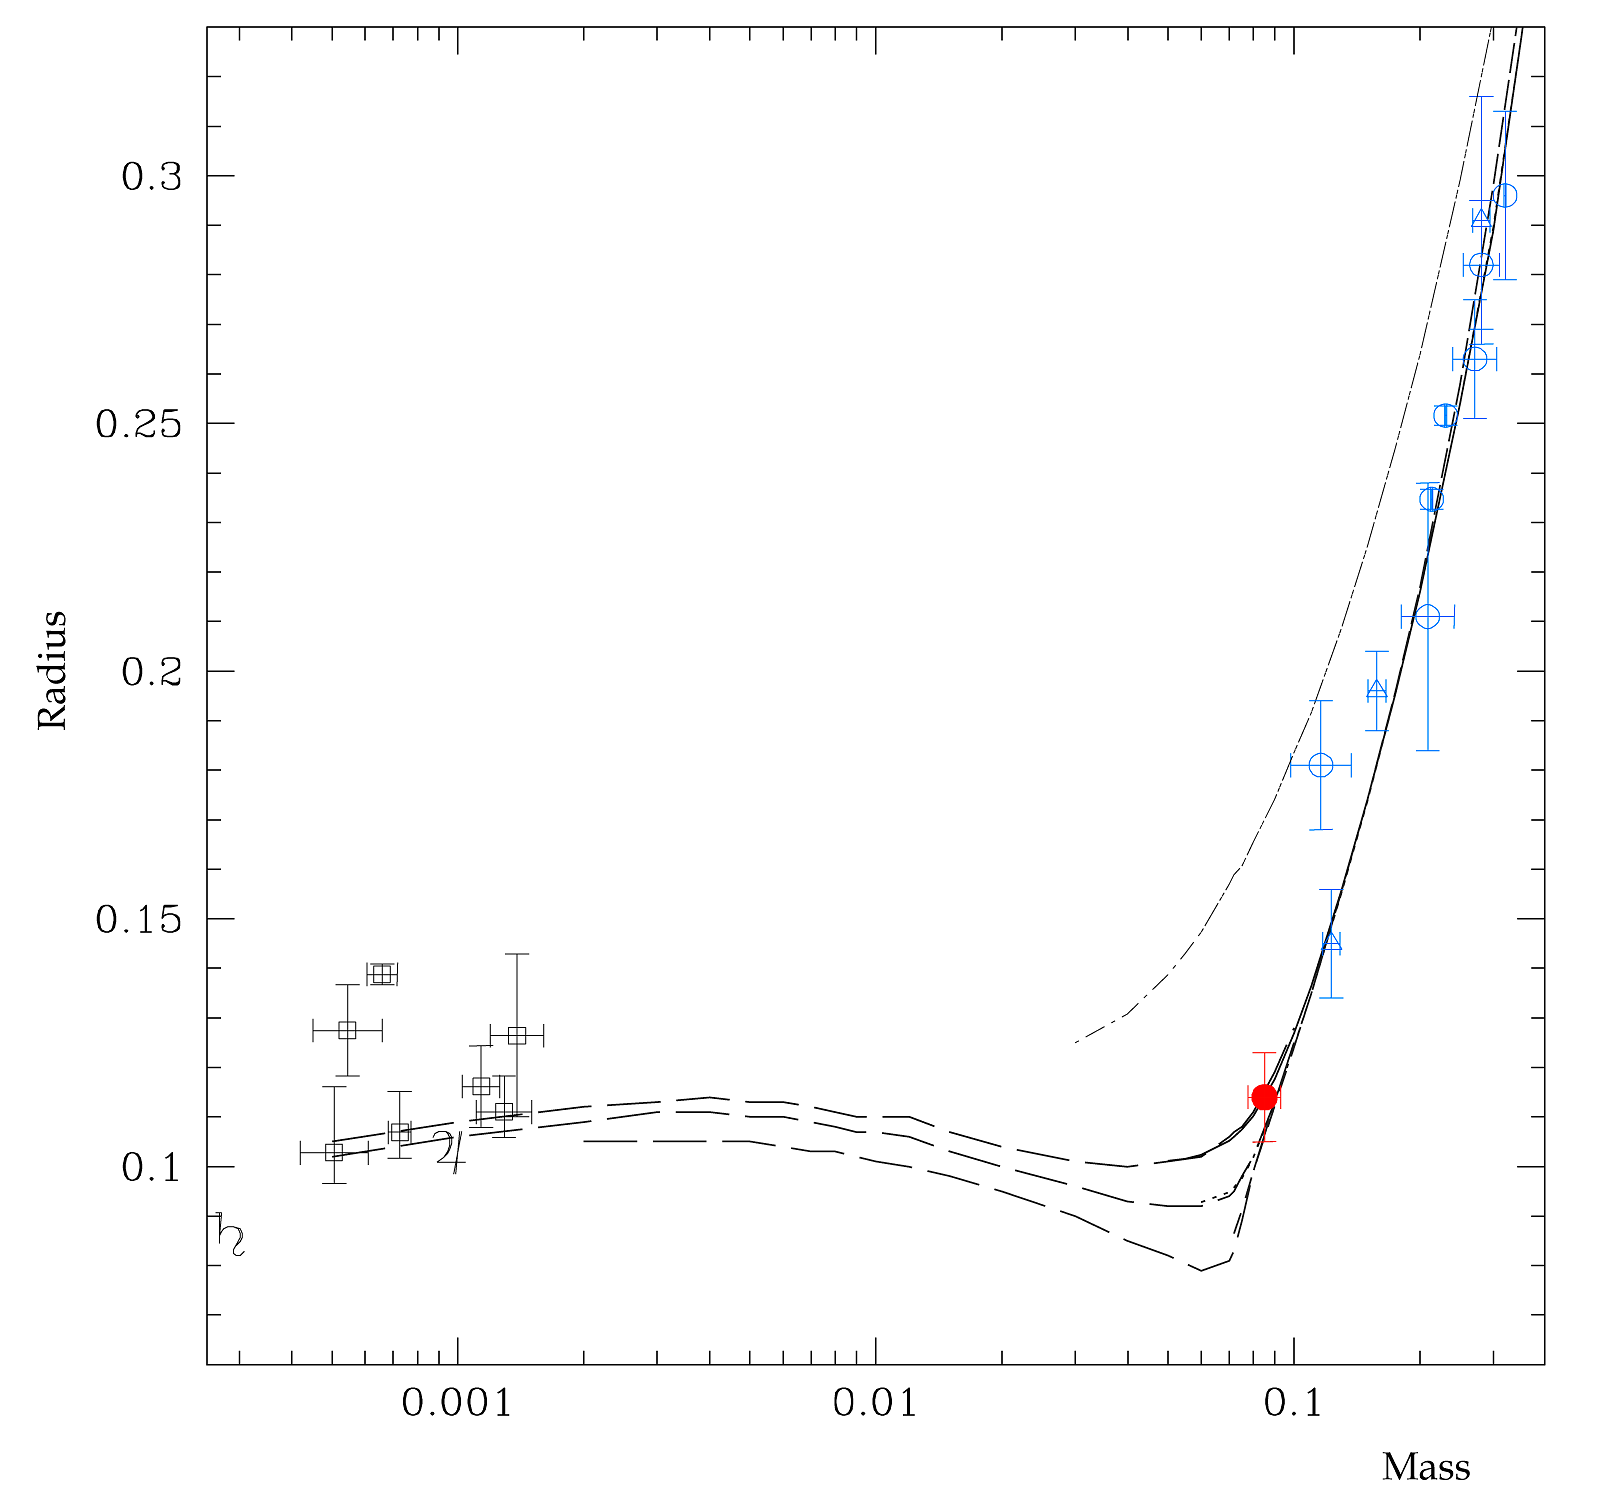

Properties of low-mass stars and planets

Illustration of the properties of low-mass stars and planets, expressed in solar units. The newly determined, precise values of the mass and radius of OGLE-TR-122b are indicated as the red dot. The blue symbols are values for low-mass stars, while the black symbols on the left represent exoplanets. Note that the "hot Jupiters" — exoplanets orbiting very close to their host star — are larger than OGLE-TR-122b. The various lines represent theoretical models from G. Chabrier, I. Baraffe and colleagues, showing a good agreement between theory and observations.

Credit: ESO